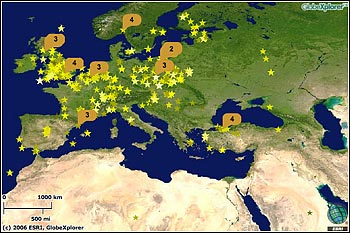

GLOBE at Night 2007 Passes 2006 Count!

Credit: ESRI, GlobeXplorer